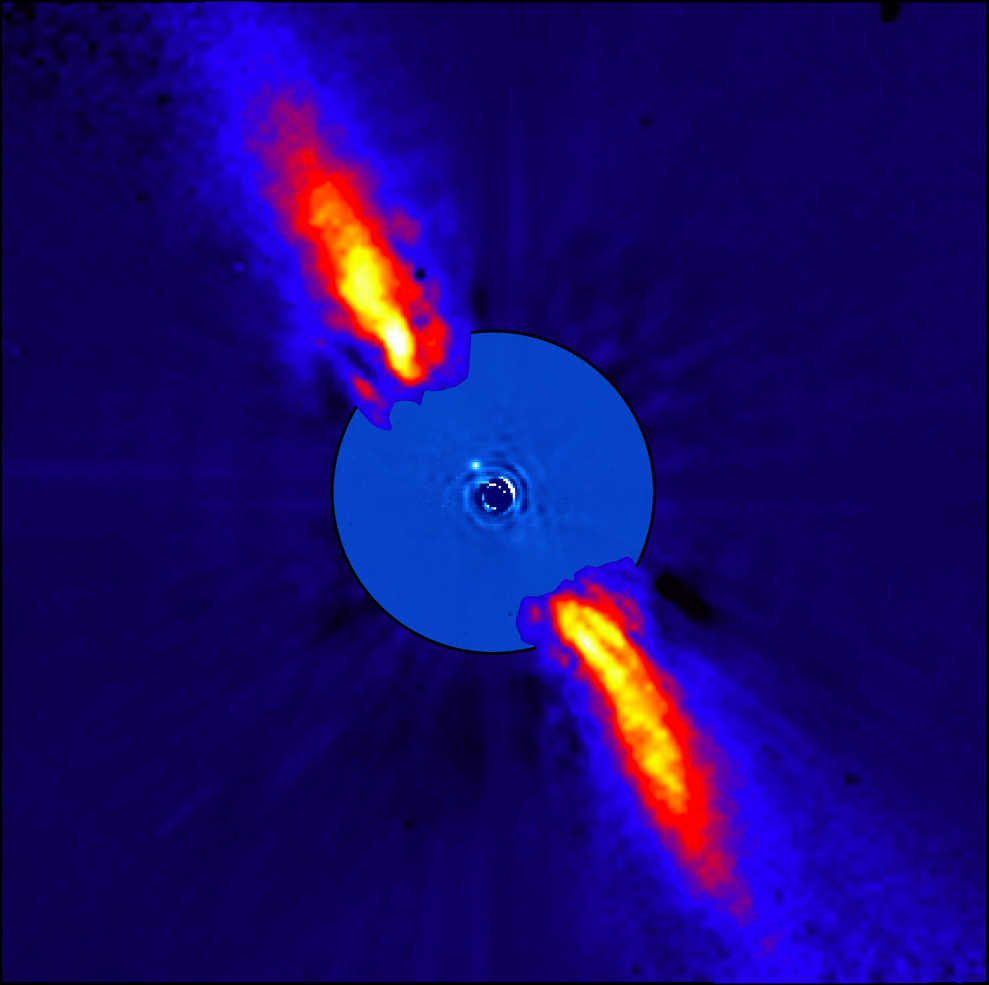

Beta Pictoris as seen in infrared light

This composite image represents the close environment of Beta Pictoris as seen in near infrared light. This very faint environment is revealed after a very careful subtraction of the much brighter stellar halo. The outer part of the image shows the reflected light on the dust disc, as observed in 1996 with the ADONIS instrument on ESO's 3.6 m telescope; the inner part is the innermost part of the system, as seen at 3.6 microns with NACO on the Very Large Telescope. The newly detected source is more than 1000 times fainter than Beta Pictoris, aligned with the disc, at a projected distance of 8 times the Earth-Sun distance. This corresponds to 0.44 arcsecond on the sky, or the angle sustained by a one Euro coin seen at a distance of about 10 kilometres. Because the planet is still very young, it is still very hot, with a temperature around 1200 degrees Celsius. Both parts of the image were obtained on ESO telescopes equipped with adaptive optics.

Credit: ESO/A.-M. Lagrange et al.